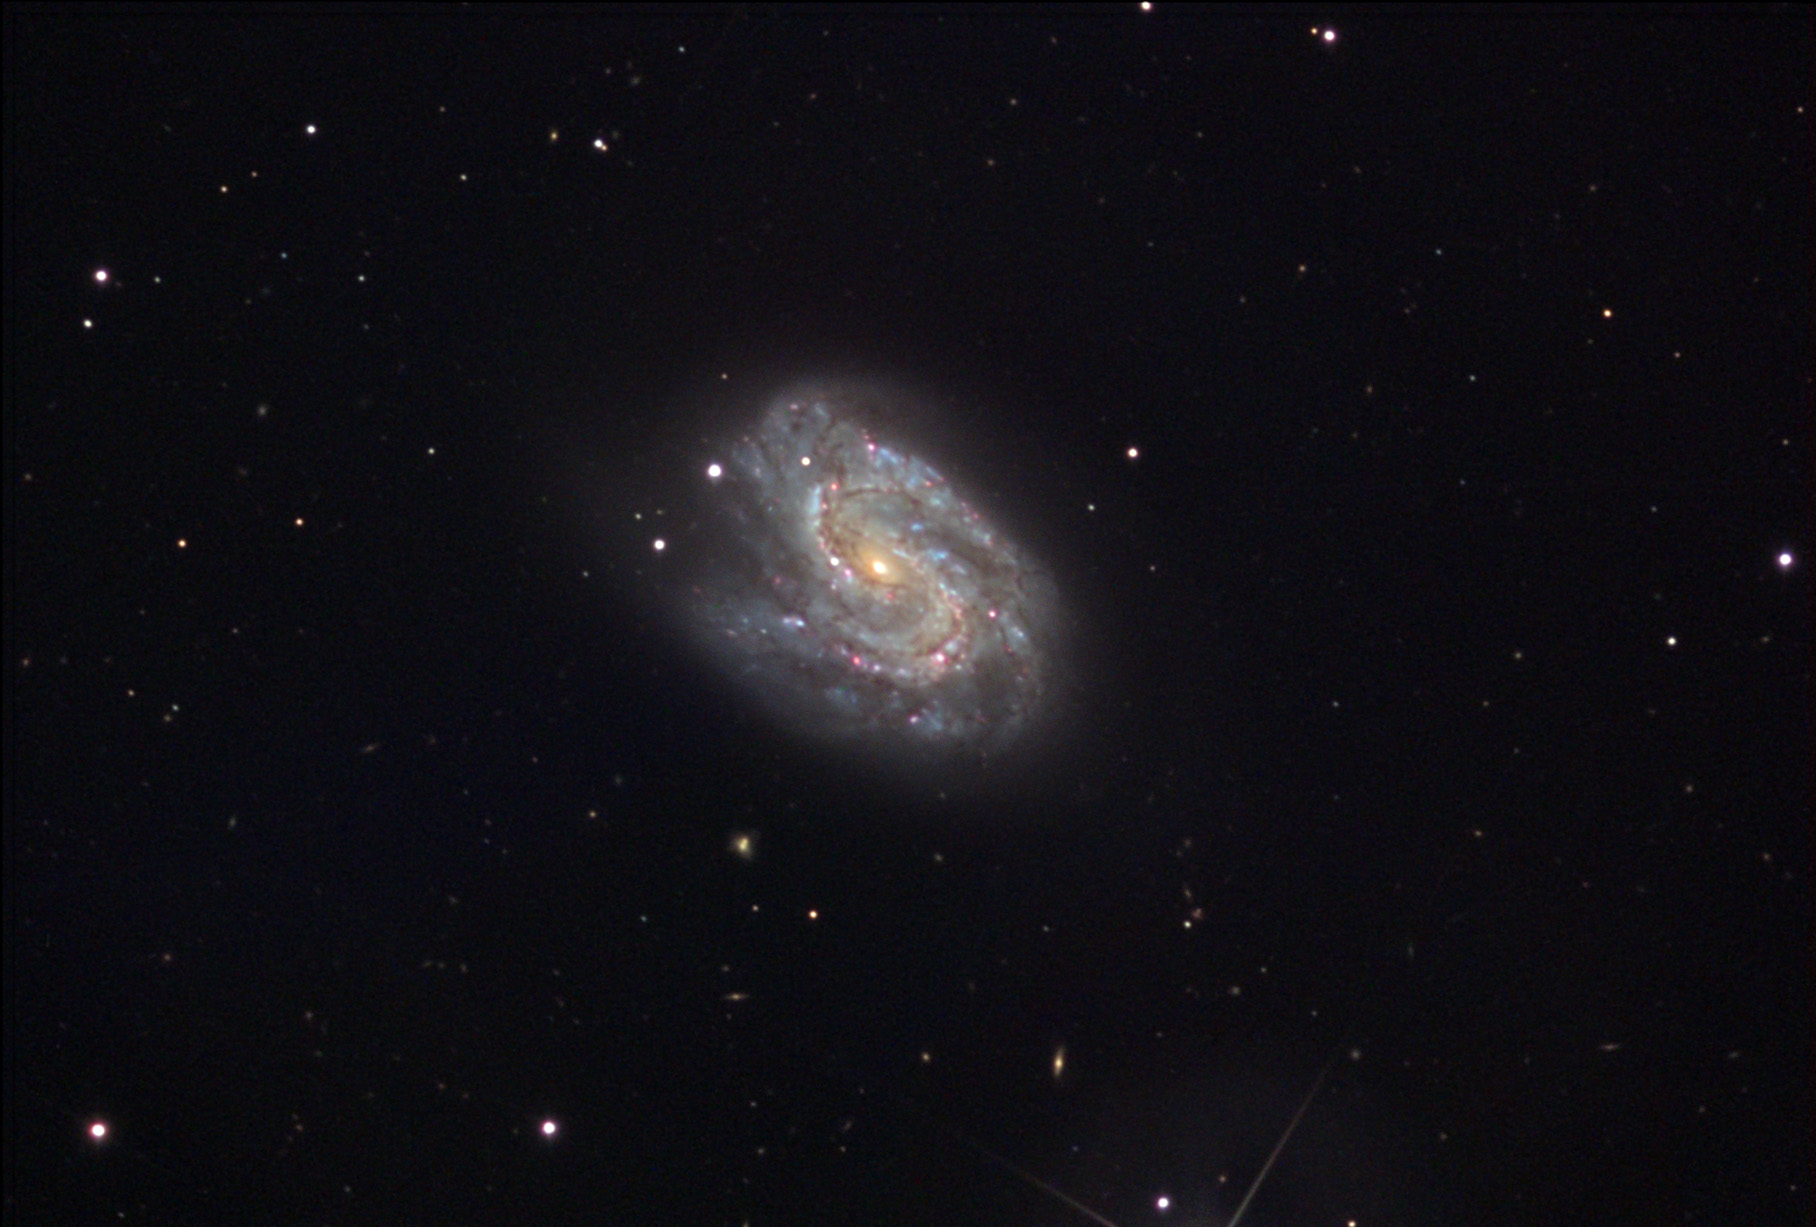

NGC 157

This galaxy has been compared to the Superman logo before, due to its distinctive shape.

This image was taken as part of Advanced Observing Program (AOP) program at Kitt Peak Visitor Center during 2014.

Credit: KPNO/NOIRLab/NSF/AURA/Erica and Dan Simpson/Adam Block